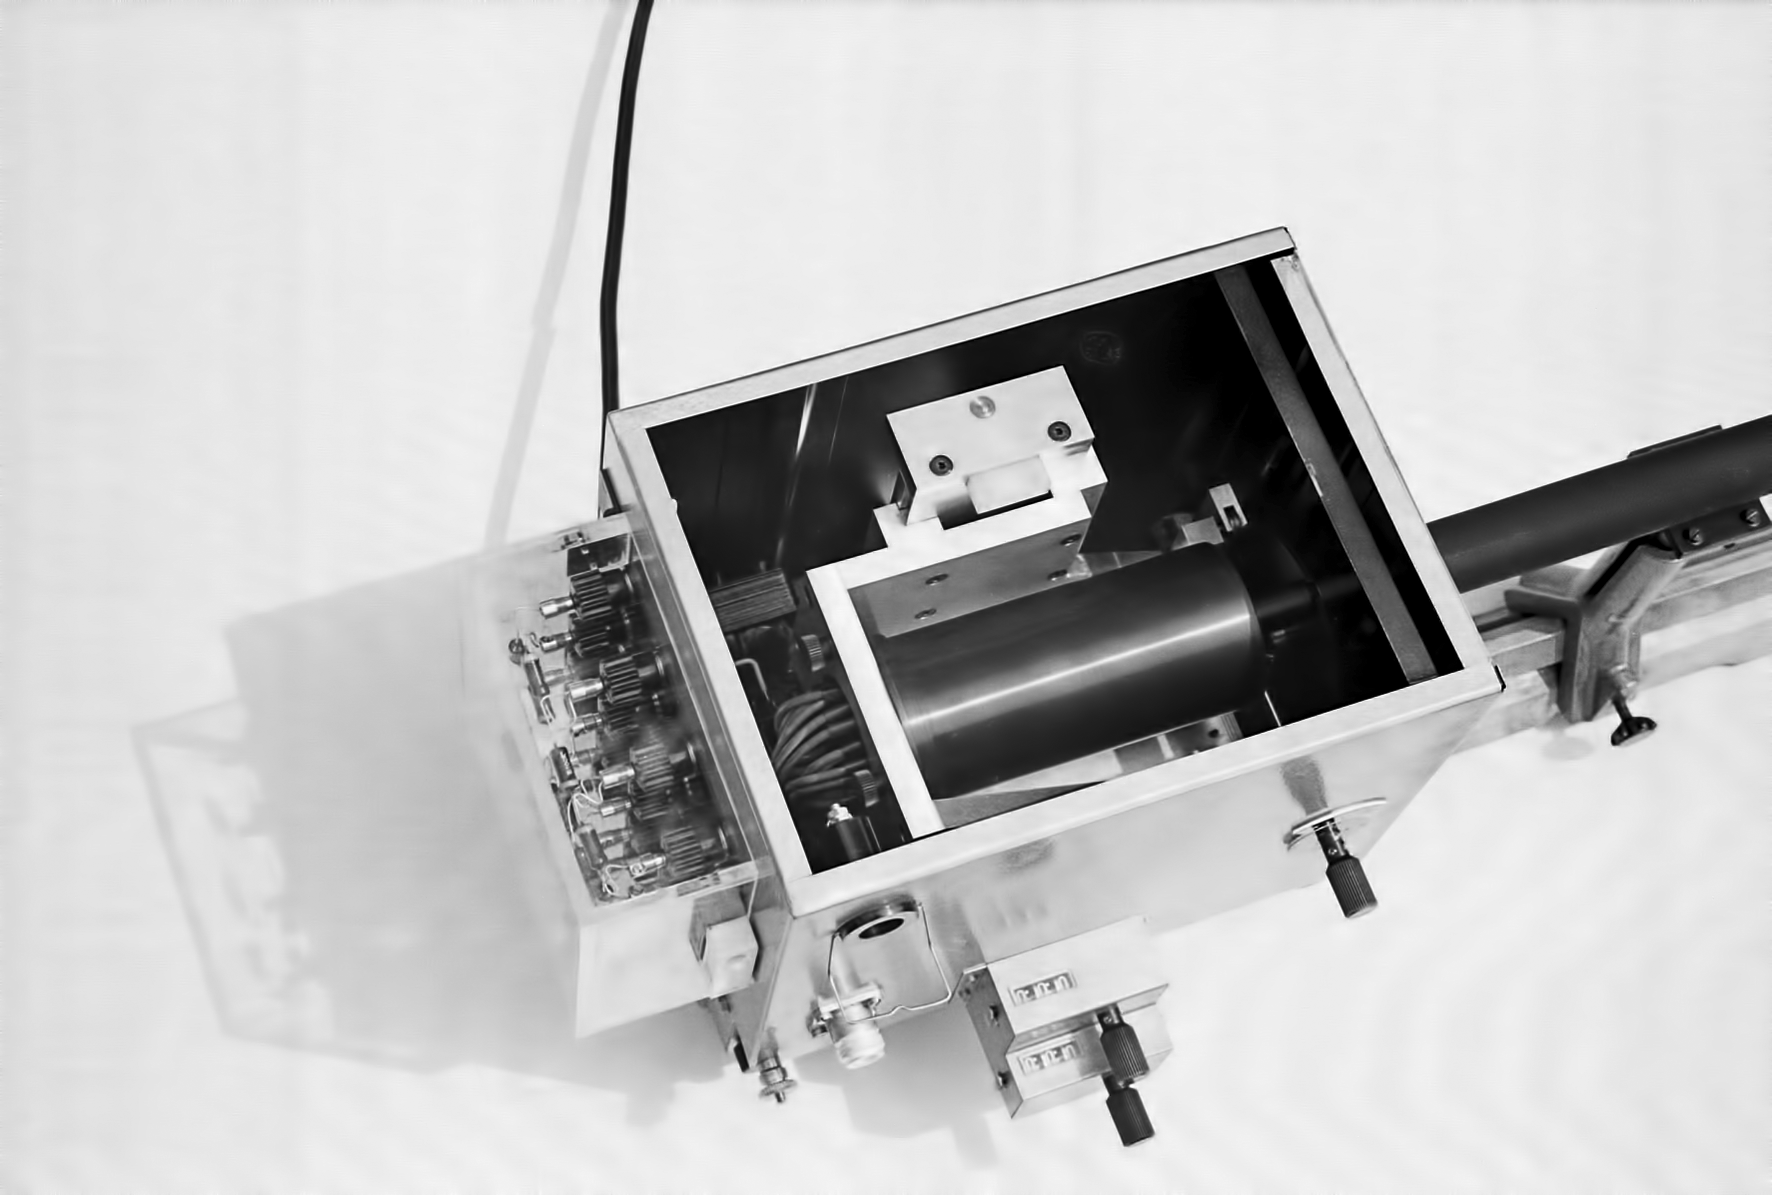

Assembling the ESO 1-metre telescope

The ESO 1-metre telescope was the first telescope installed at the La Silla Observatory, in 1966. It was used until 1994 as a photometric telescope, both in the visible with a single channel photometer, and in the infrared with an InSb photometer and a bolometer. Since 1994 it has been fully dedicated to the DENIS project.

Credit: ESO